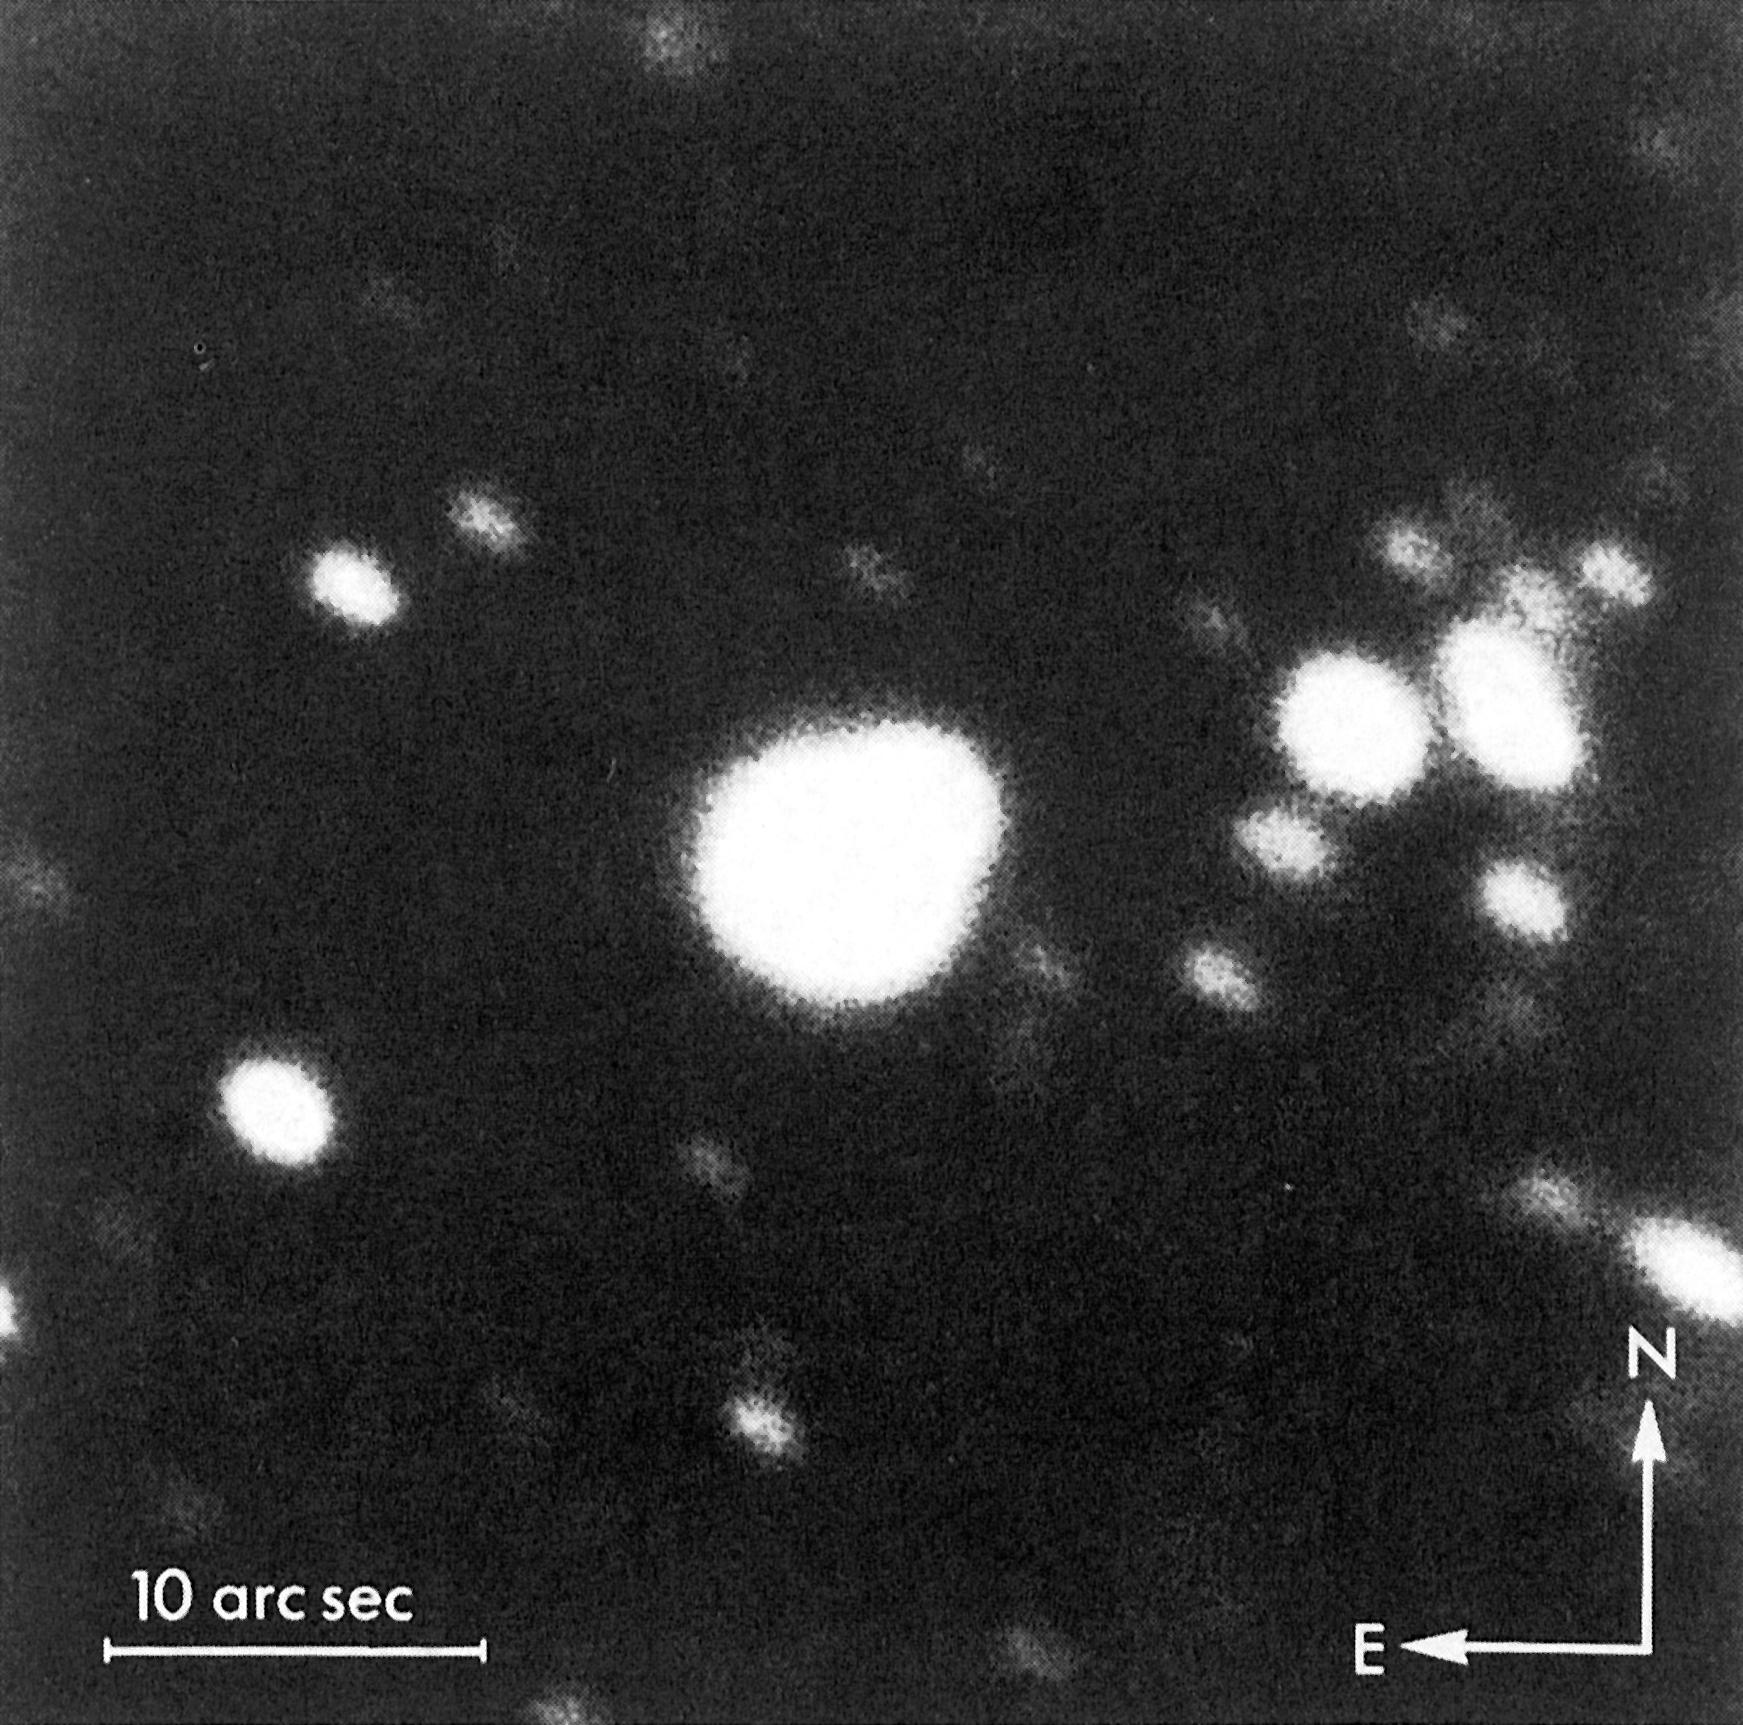

The star that exploded on February 23 in the Large Magellanic Cloud

The star that exploded on February 23 in the Large Magellanic Cloud (the progenitor of supernova 1987A) has now been identified. It was catalogued in 1969 as an OB star of 12th magnitude and given the designation Sanduleak -69 202. Observations at the European Southern Observatory in the mid-1970's allowed to classify it as of spectral type B3 I, that is a very hot, supergiant star.

Credit: ESO